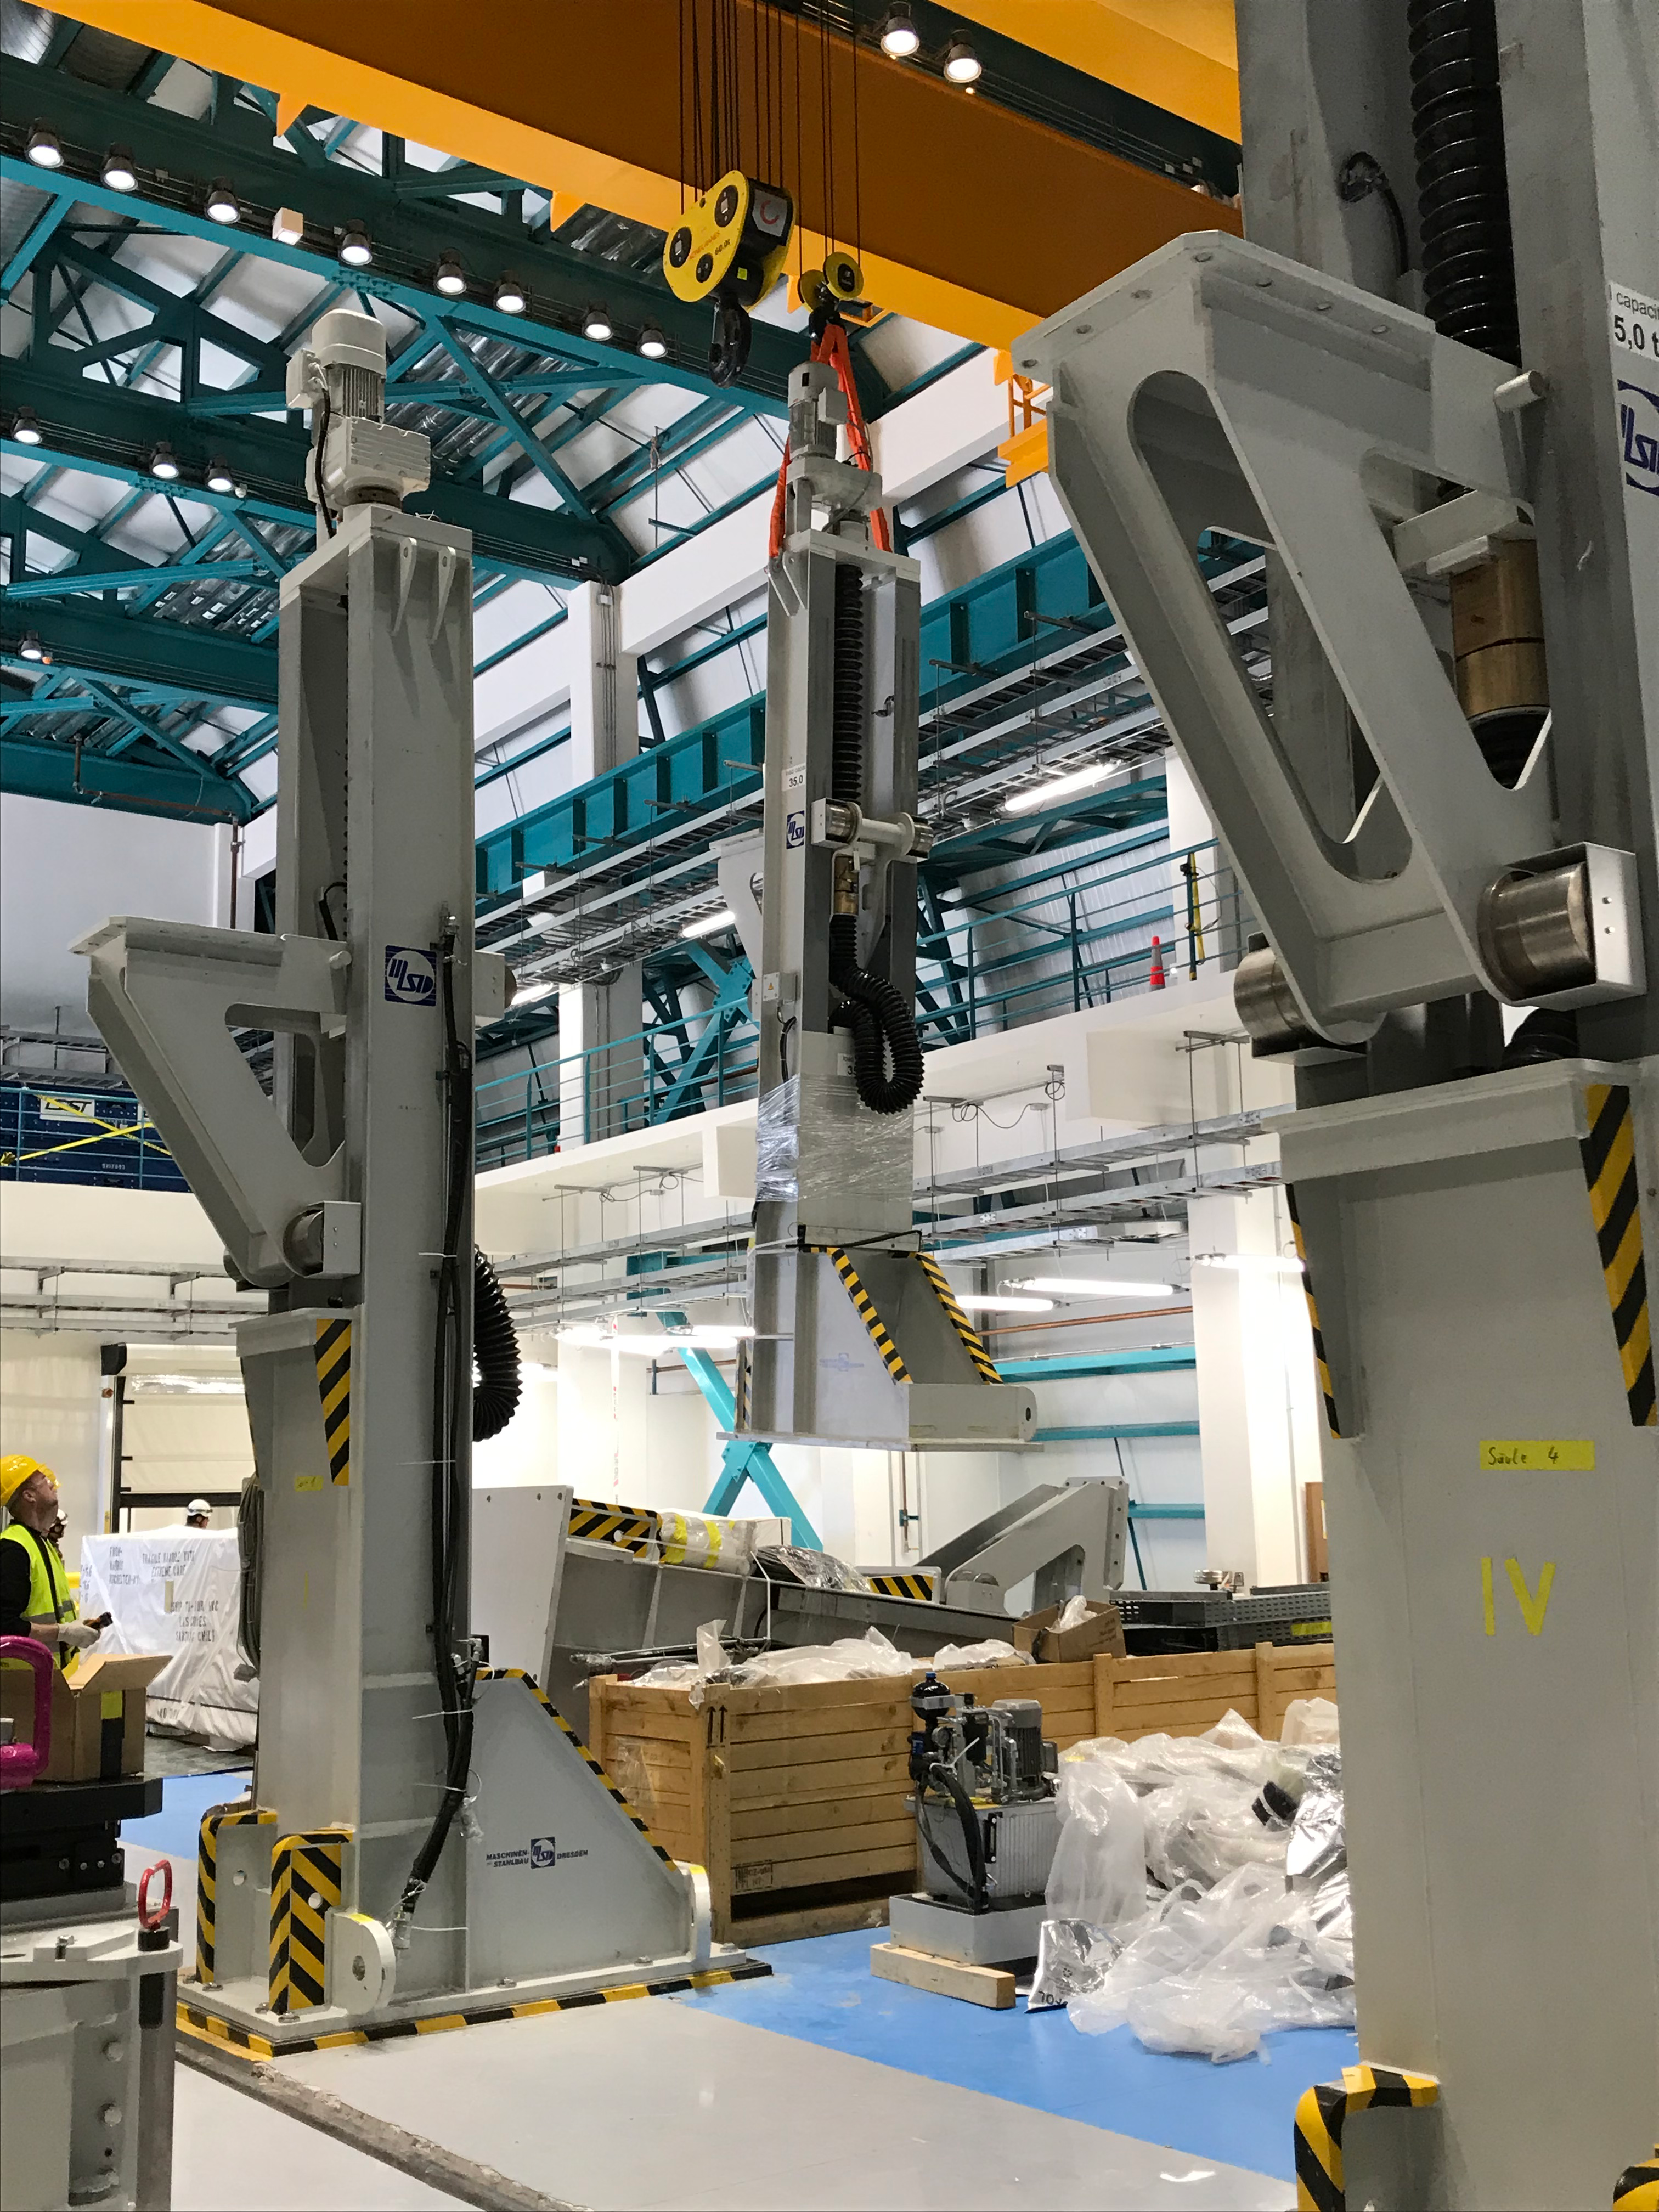

Coating Plant Assembly on Summit

A crew from Von Ardenne, the LSST Coating Chamber vendor, is currently onsite at the LSST summit facility building, performing work on the Coating Chamber, which arrived at the summit in November 2018. According to Tomislav Vucina, LSST Coatings Engineer, "The LSST Coating Chamber will be the largest, most modern, and most powerful mirror coating mechanism used by any telescope in the world." The Coating Chamber, which was constructed in Germany, is now beginning a six-month program of “assembly, integration, and commissioning,” which refers to installation of all components of the Coating Plant, and the testing necessary to ensure that everything works the way it’s supposed to. After final acceptance, and after both LSST mirrors arrive, the Coating Plant will be used to coat the Primary/Tertiary Mirror (M1M3) with aluminum, and the Secondary Mirror (M2) with silver.

Credit: Rubin Observatory/NSF/AURA